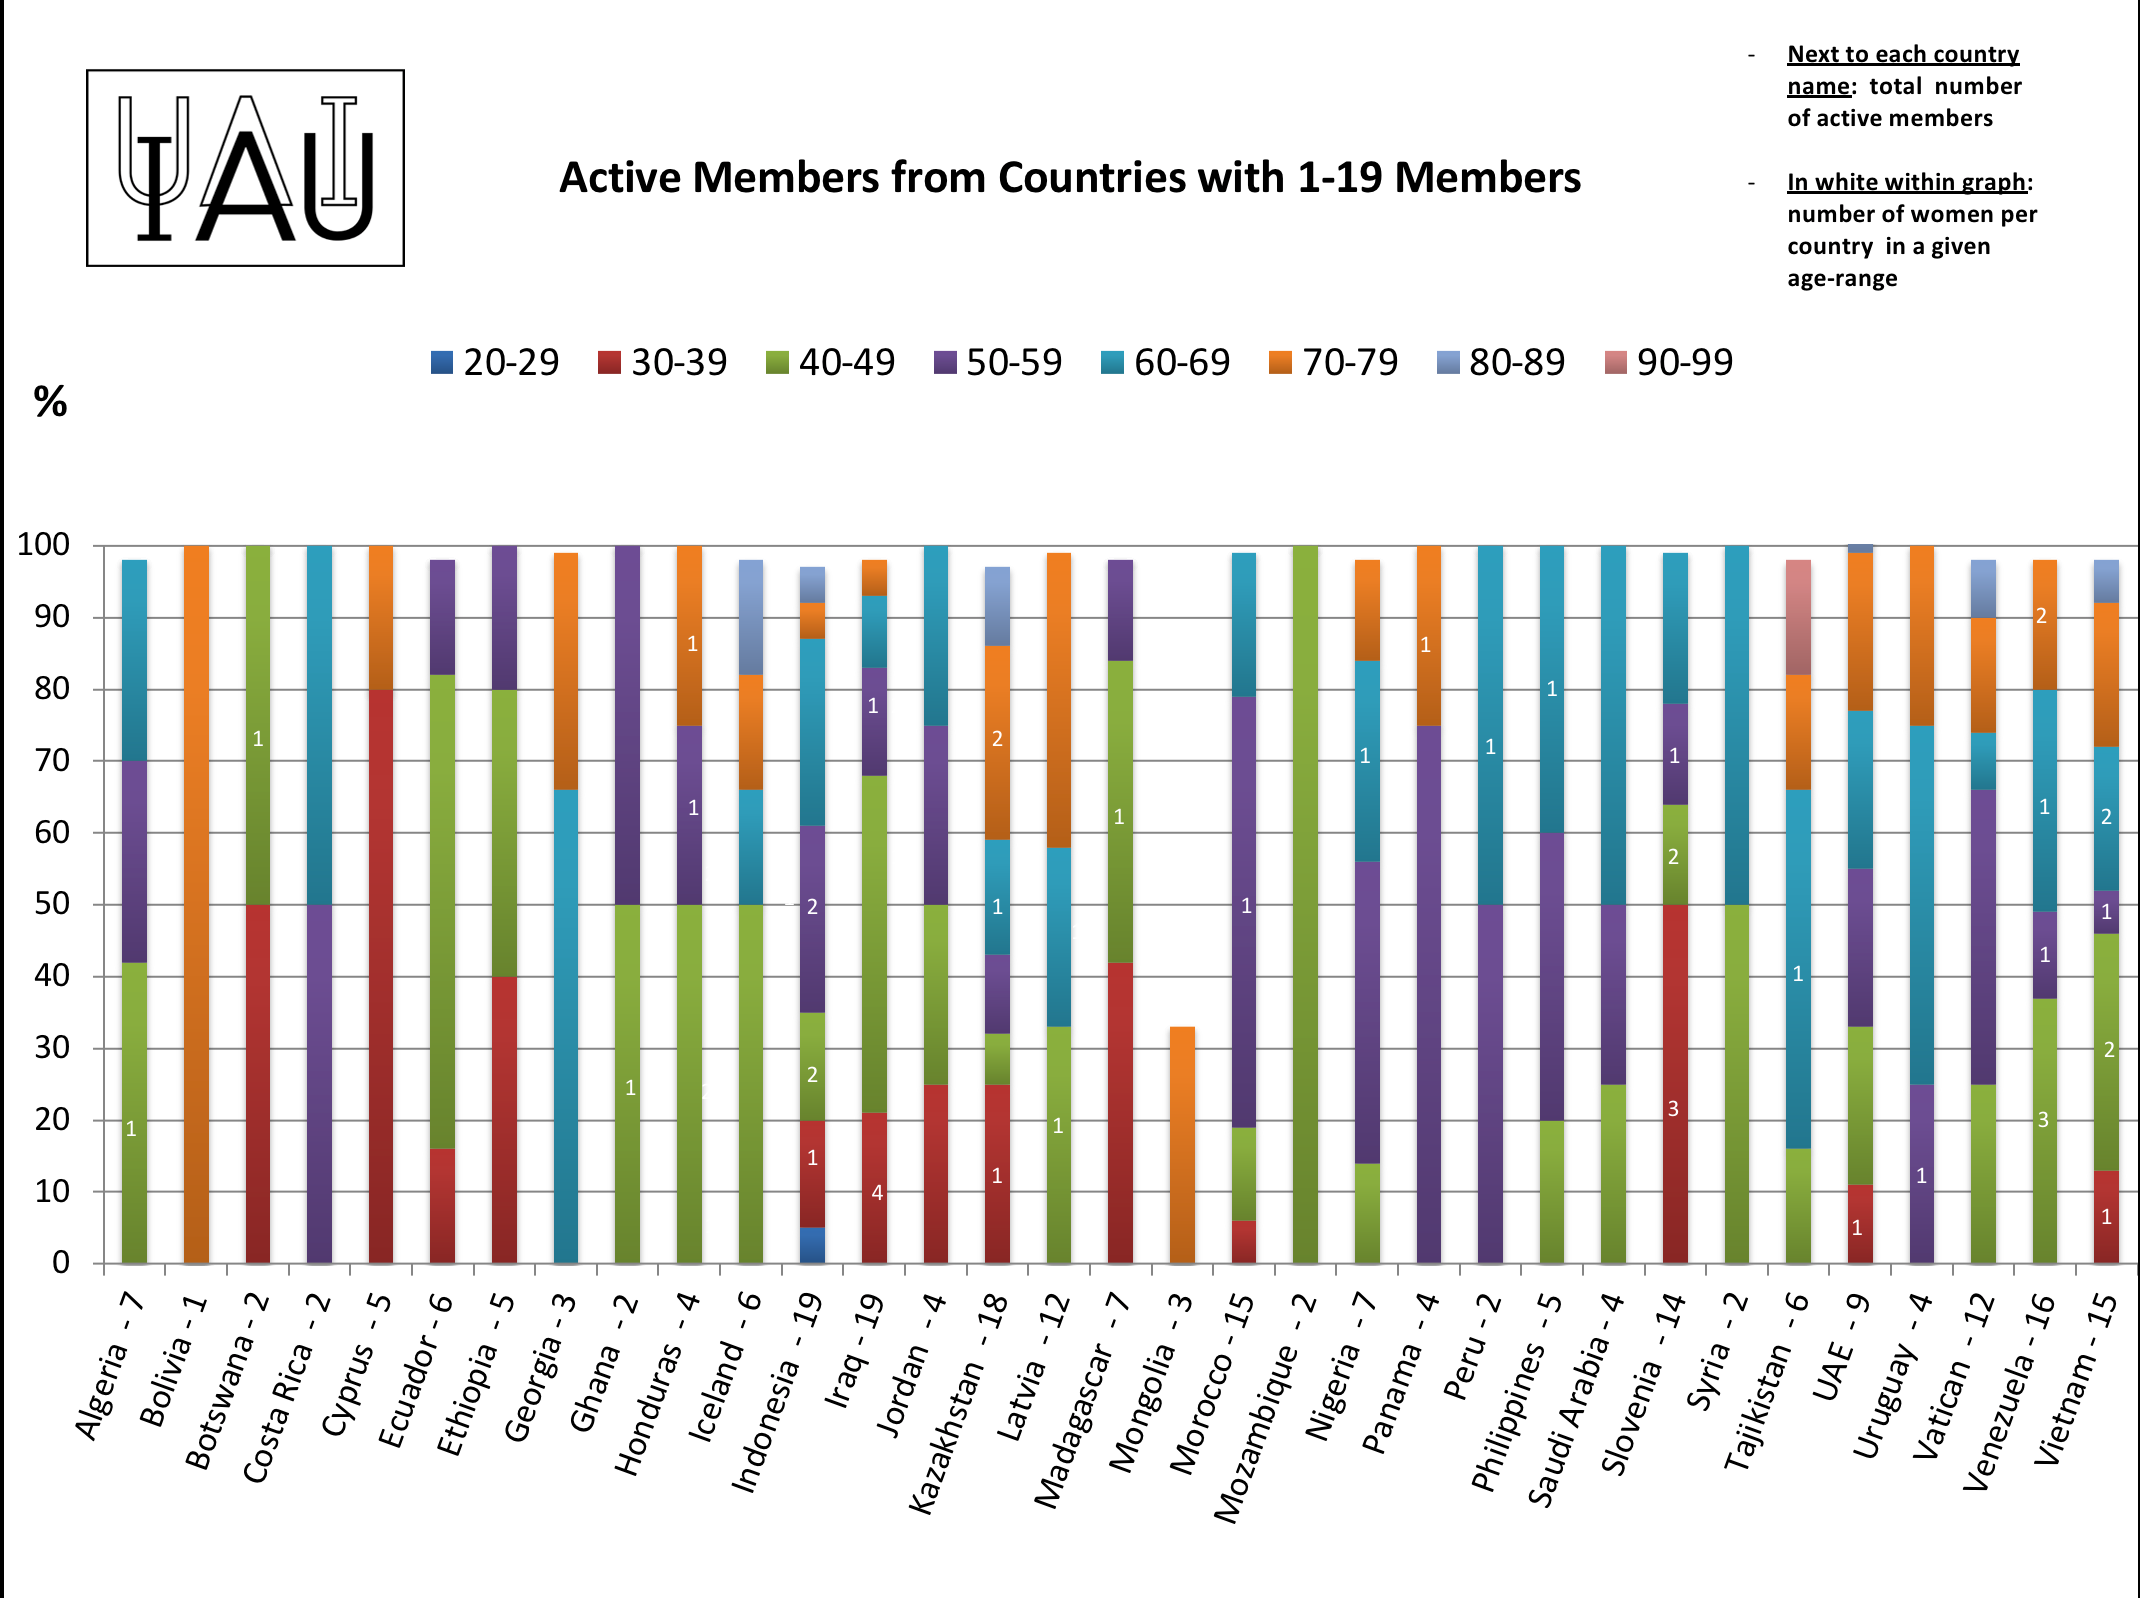

Active members from countries with 1-19 members.

IAU active members from countries with 1-19 members.

Credit: IAU